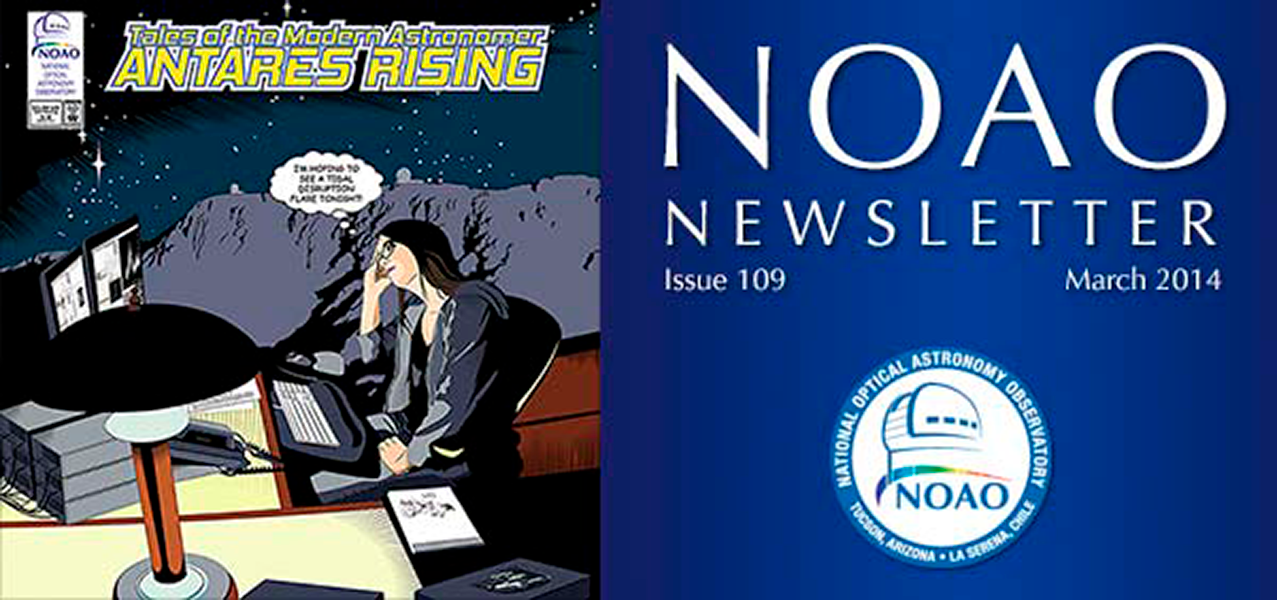

March 2014NOAO Newsletter

The March 2014 NOAO Newsletter is online and ready to download. This issue includes information pertaining to the 2014B Call for Proposals, which are due March 31, 2014. On the Cover NOAO is embarking on a path to better serve the community in the use and analysis of big data. The cover image is the beginning panel of "Tales of the Modern Astronomer: ANTARES Rising," which tells the story of one young researcher in the near future benefiting from such development to exploit "open access to data and real-time astronomy tools" in the Large Synoptic Survey Telescope (LSST) Era (read the full story about ANTARES in the Science Highlights section of this Newsletter). Development is starting now to establish this expertise at NOAO on behalf of the community.

Credit: NOIRLab/NSF/AURA/P. Marenfeld